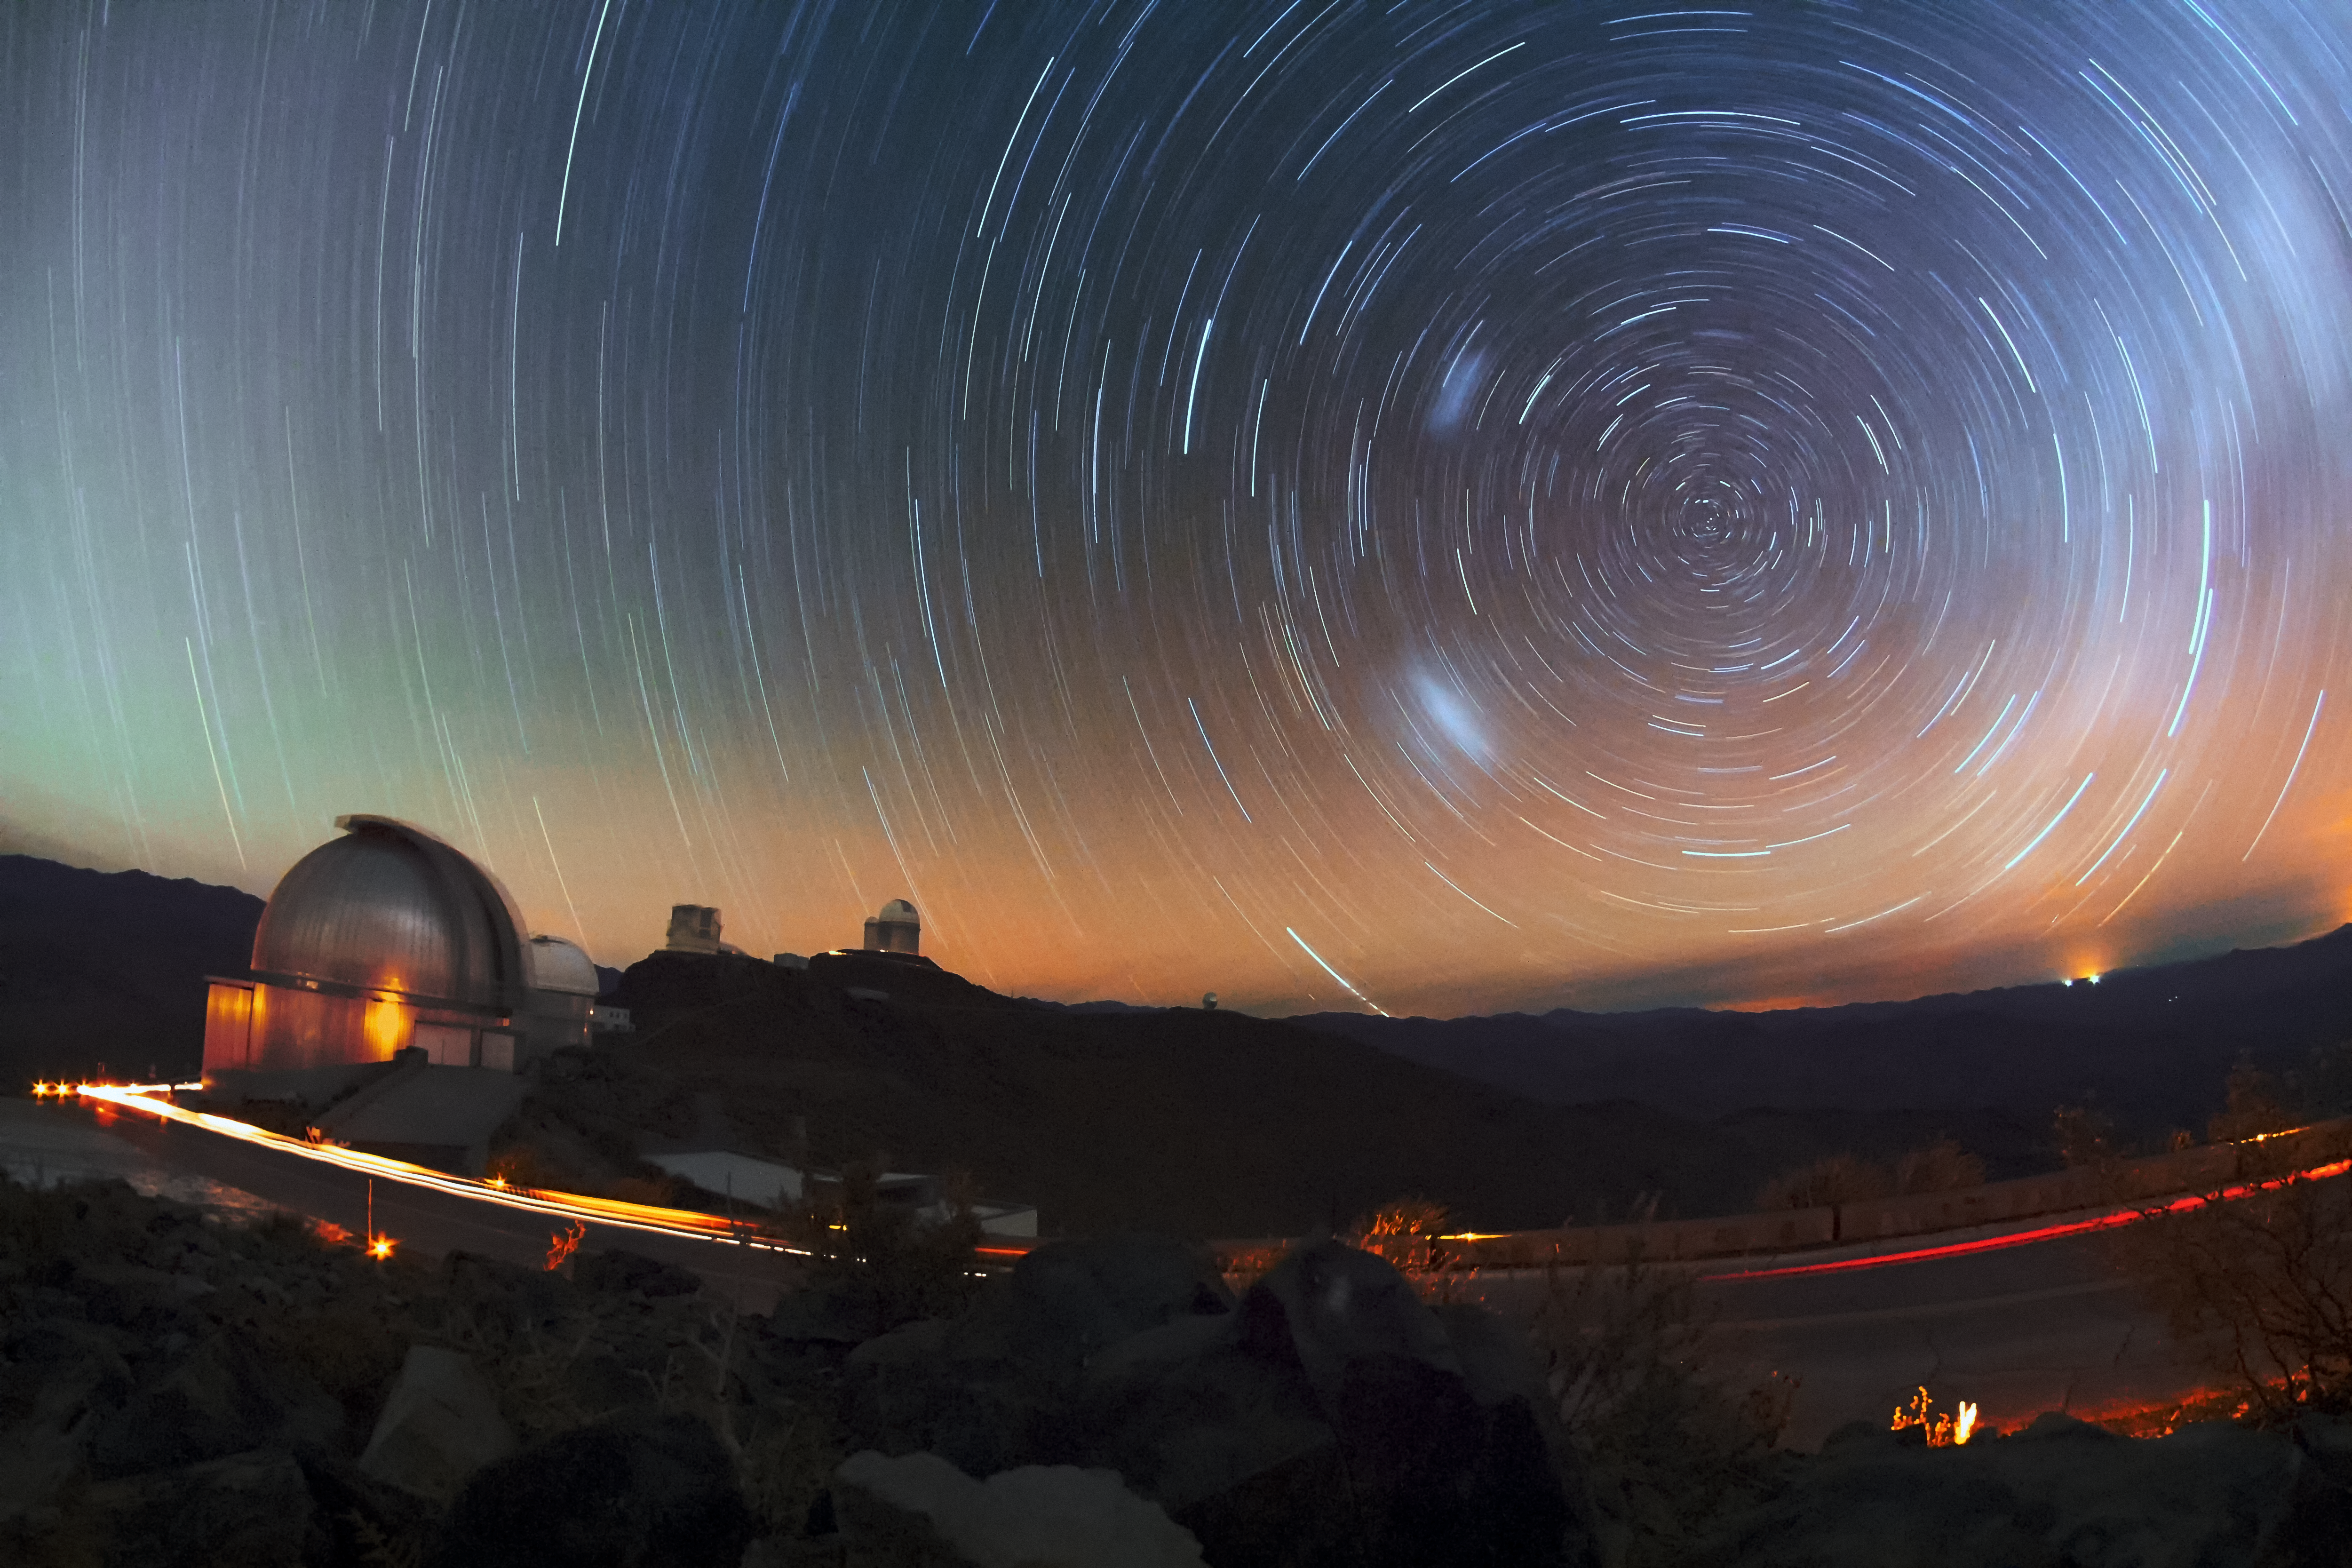

La Silla star trails

ESO 3.6-metre telescope, the Swedish-ESO Submillimetre Telescope, ESO New Technology Telescope (NTT), ESO 1-metre Schmidt telescope, and the MPG/ESO 2.2-mere telescope all sit beneath startrails over ESO's La Silla Observatory.

Credit: ESO/F. Char